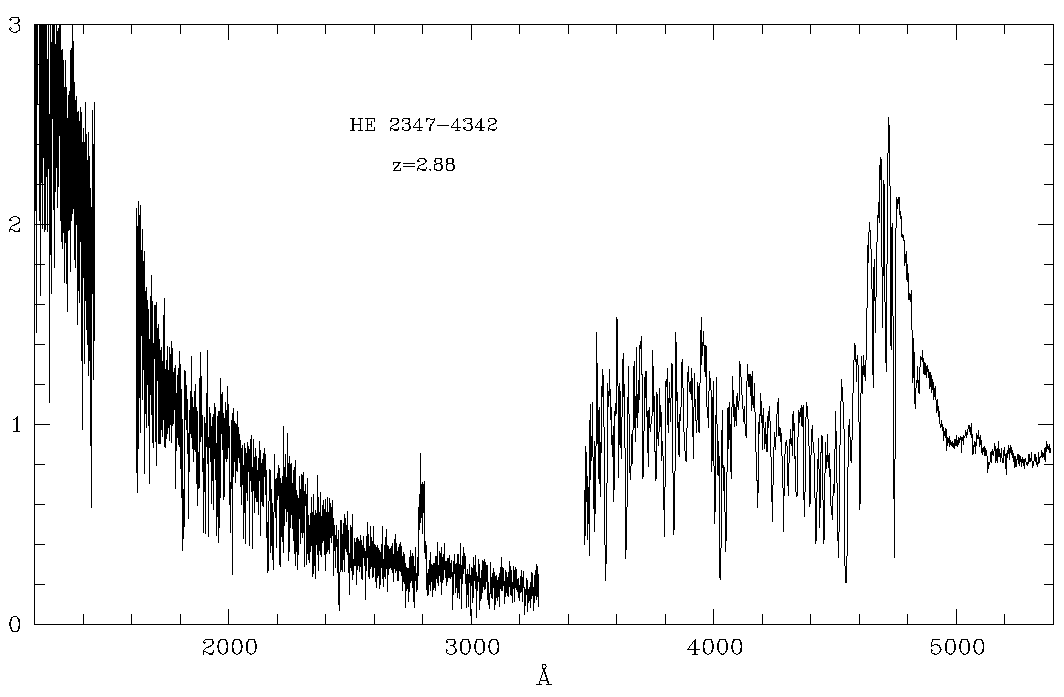

The Spectrum of the unusual quasar HE 2347-4342

This diagram shows the spectrum of the newly discovered, unusually bright quasar HE 2347-4342 . It is a composite of data obtained with the FOS instrument at the Hubble Space Telescope (ultraviolet part - to the left) and the EFOSC instrument at the ESO/MPI 2.2 m telescope at La Silla (visual part - to the right). The abscissa unit is Angstrom (1 A = 10 -10 m); the ordinate is relative intensity (brightness).

The strong Lyman-alpha hydrogen line in this remote object (redshift z = 2.885) is seen at 4700 A. Note also the intensity increase towards the ultraviolet part at the left in the diagram which is due to the unusually `clear view' in this direction. The He + area near 1180 A is just outside the left border. The feature near 2800 A is an artifact. The two `holes' correspond to spectral regions in which the data are too noisy (left) or missing (centre).

Observations described in ESO Press Release eso9720 (1 August 1997) have shown that there are large regions of still not fully ionized helium near this object. This is the first time that is has been possible to look back to the re-ionization epoch in the early Universe, a few billion years after the Big Bang .

Credit: ESO